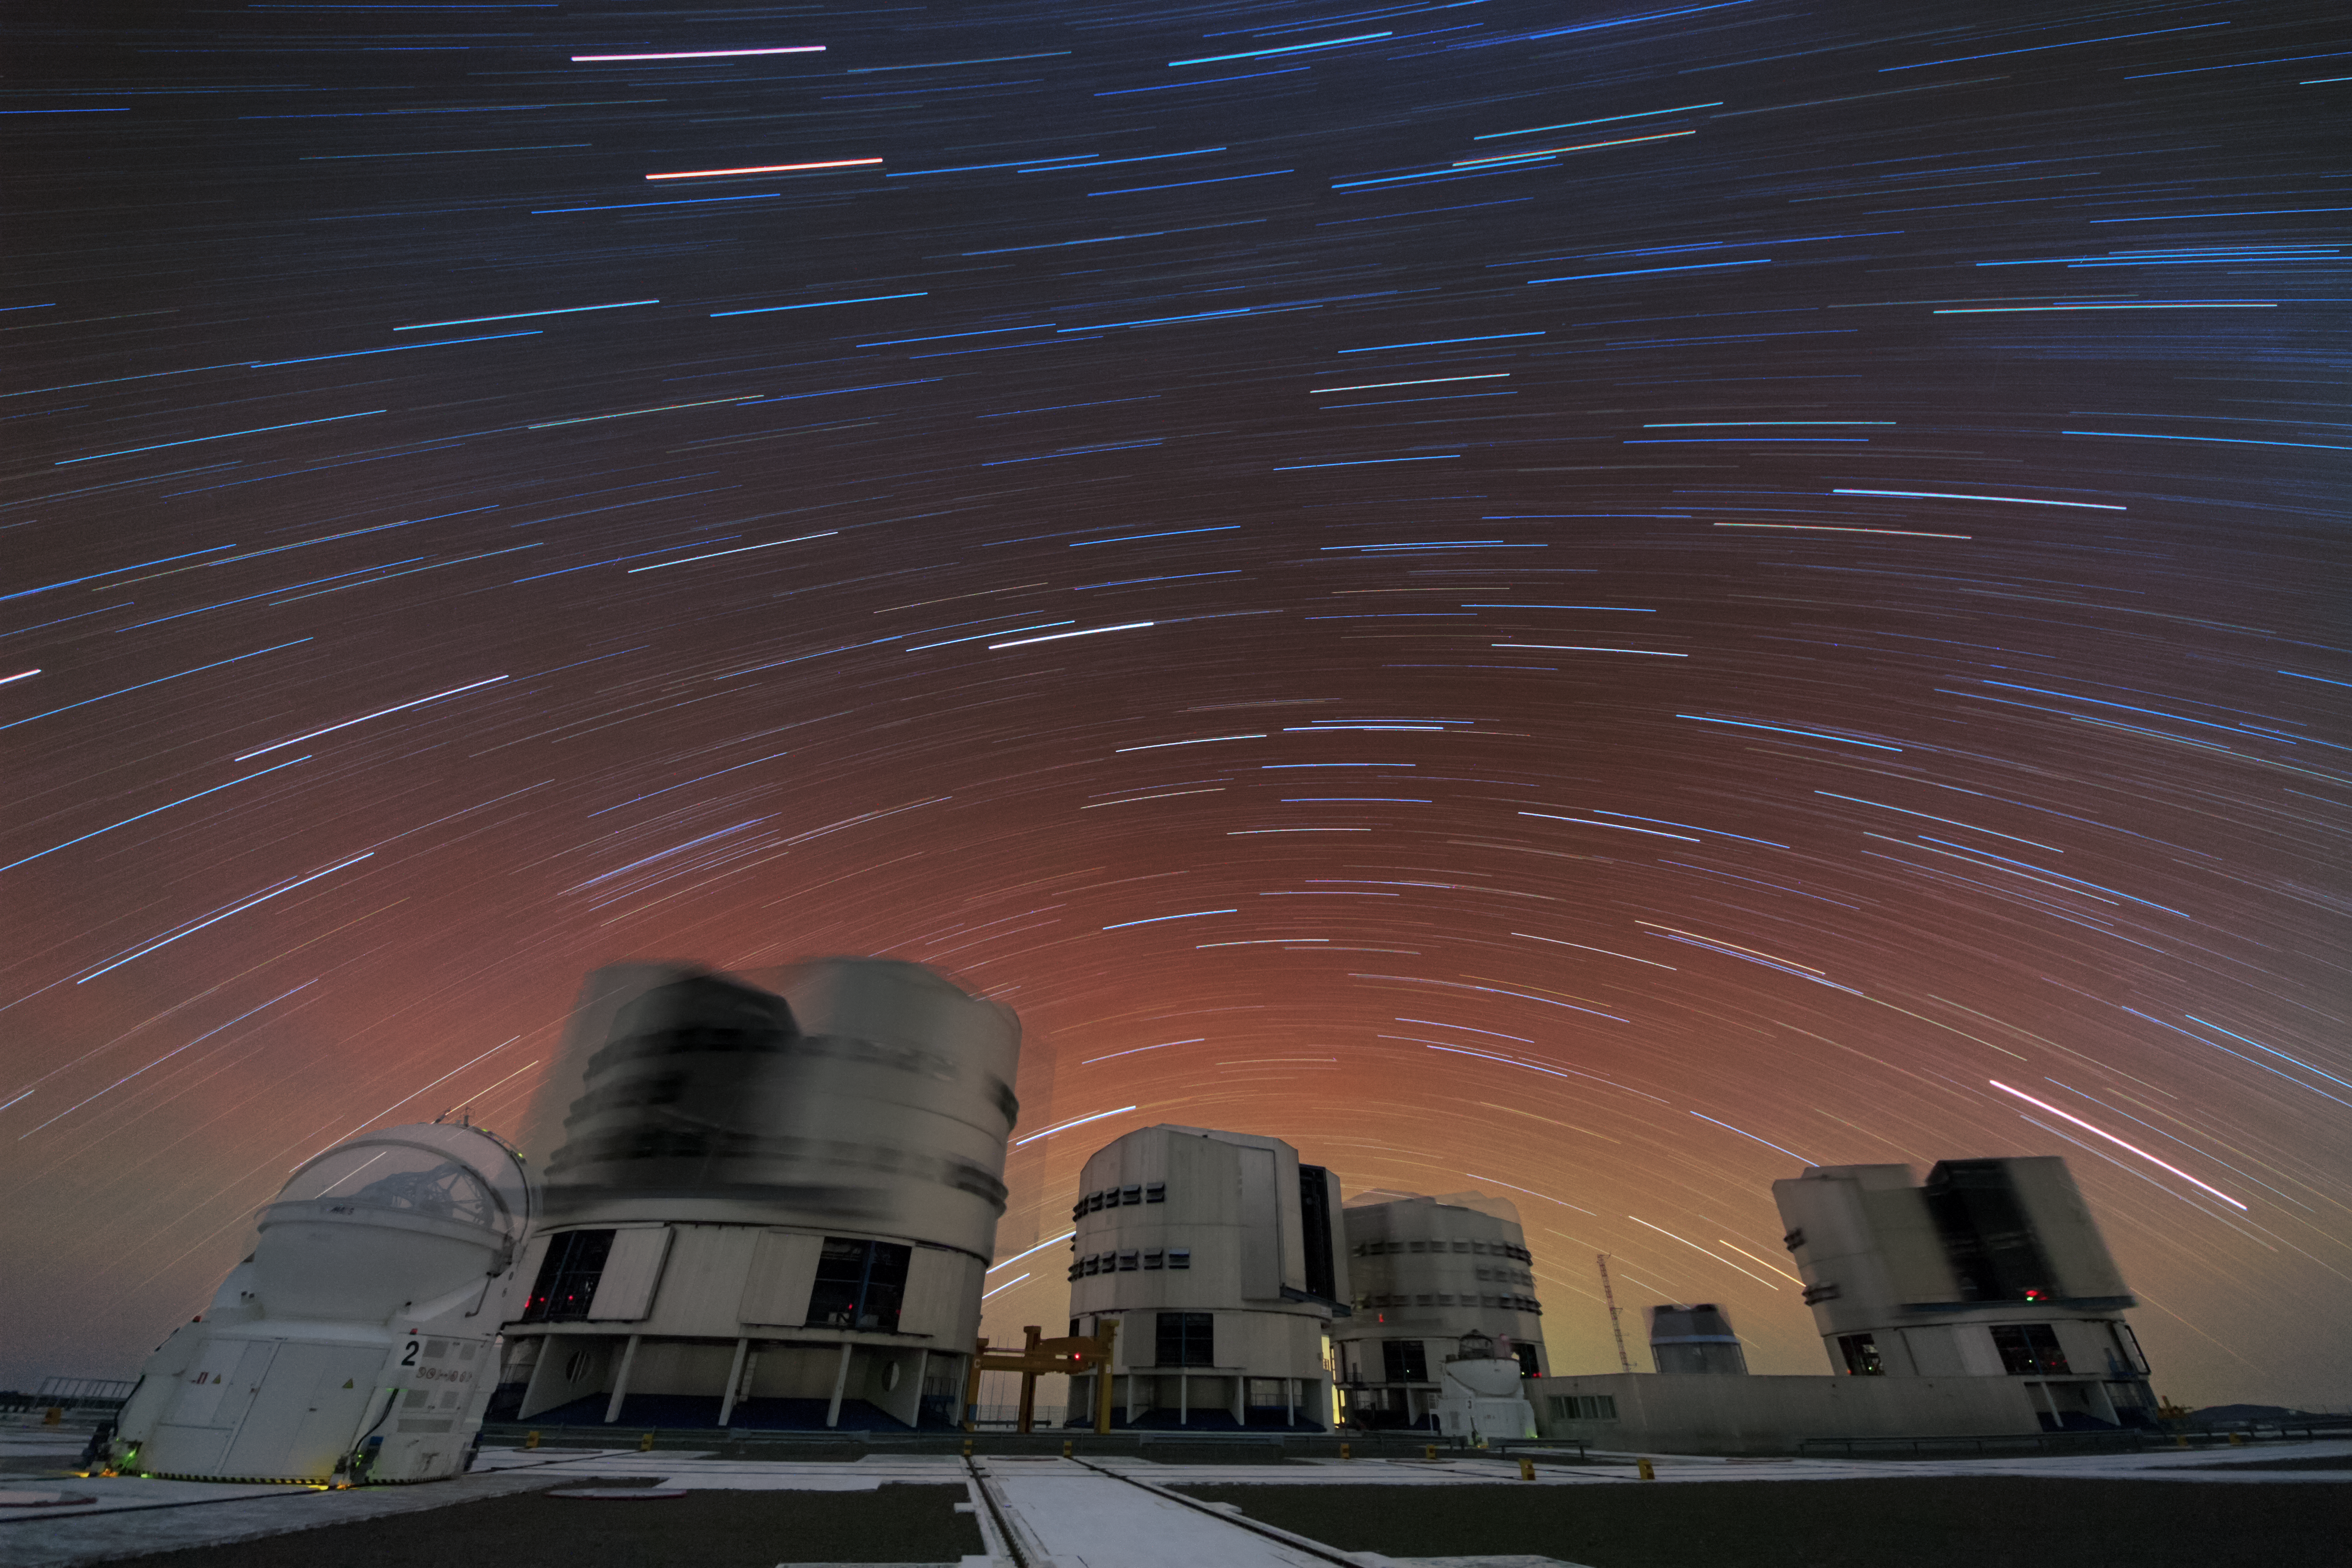

Star trails above Paranal

This image shows a long time exposure of the sky above the Very Large Telescope (VLT).

Credit: G. Lombardi/ESO